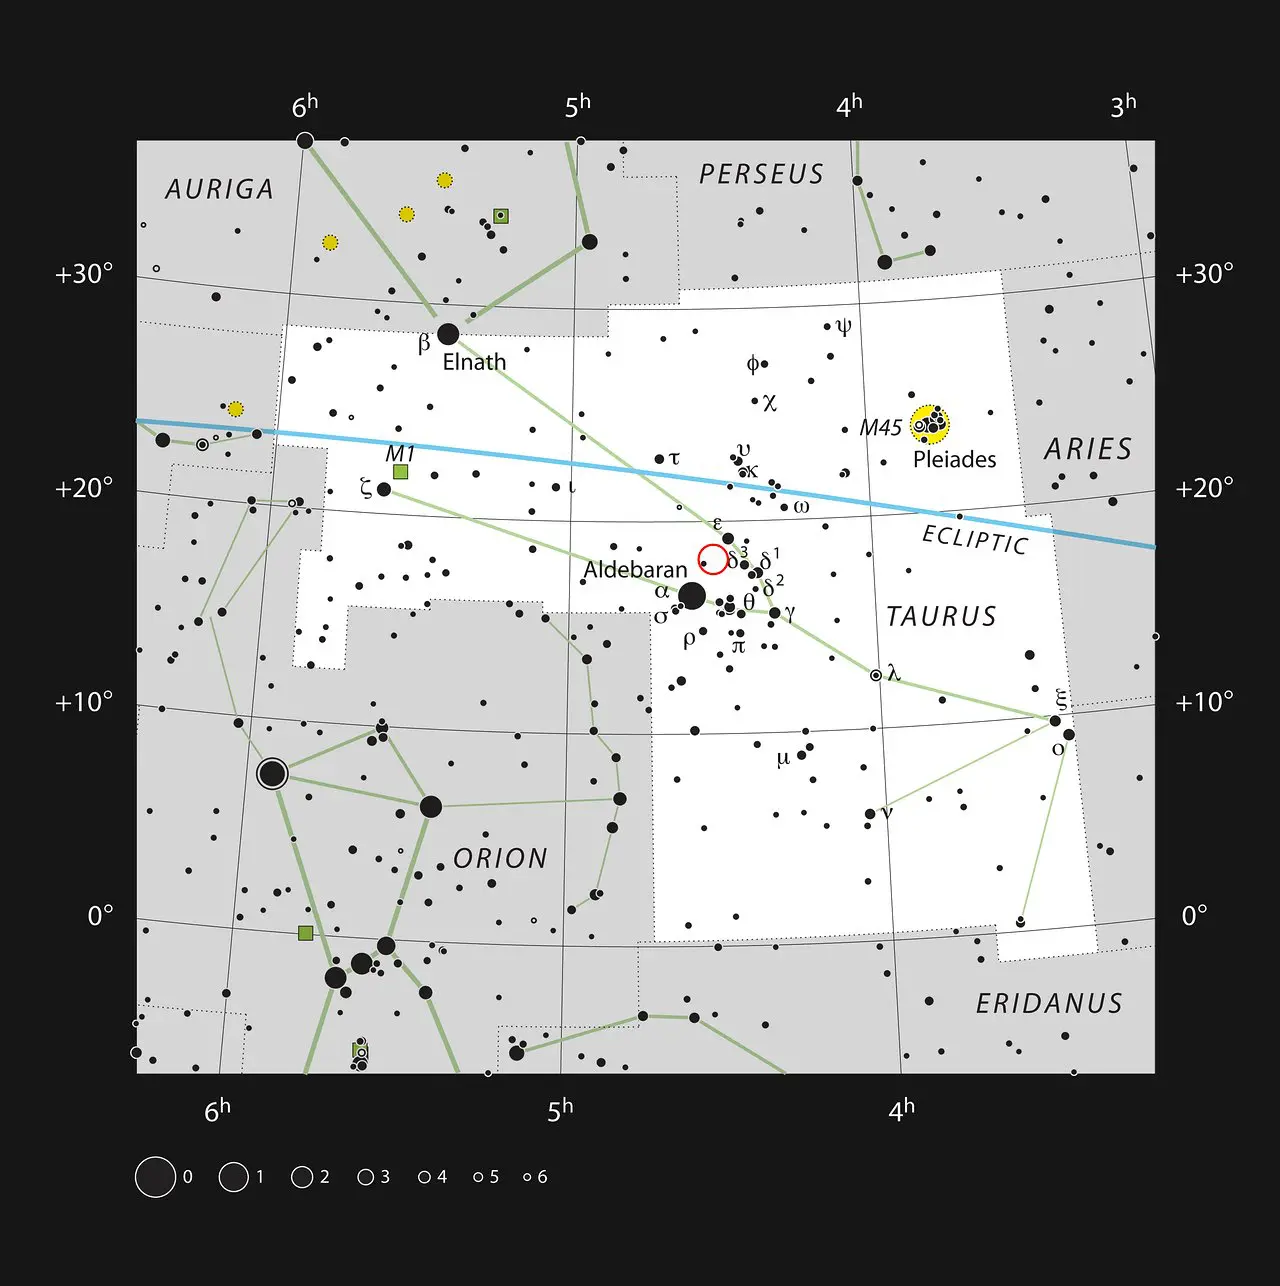

HL Tauri in the constellation of Taurus

HL Tauri is a young star surrounded by a remarkable dusty disc. It is located in the famous constellation of Taurus (The Bull) shown in this image, close to the naked eye Pleiades and Hyades star clusters. This star is too faint to be seen with small telescopes.

Credit: ESO, IAU and Sky & Telescope